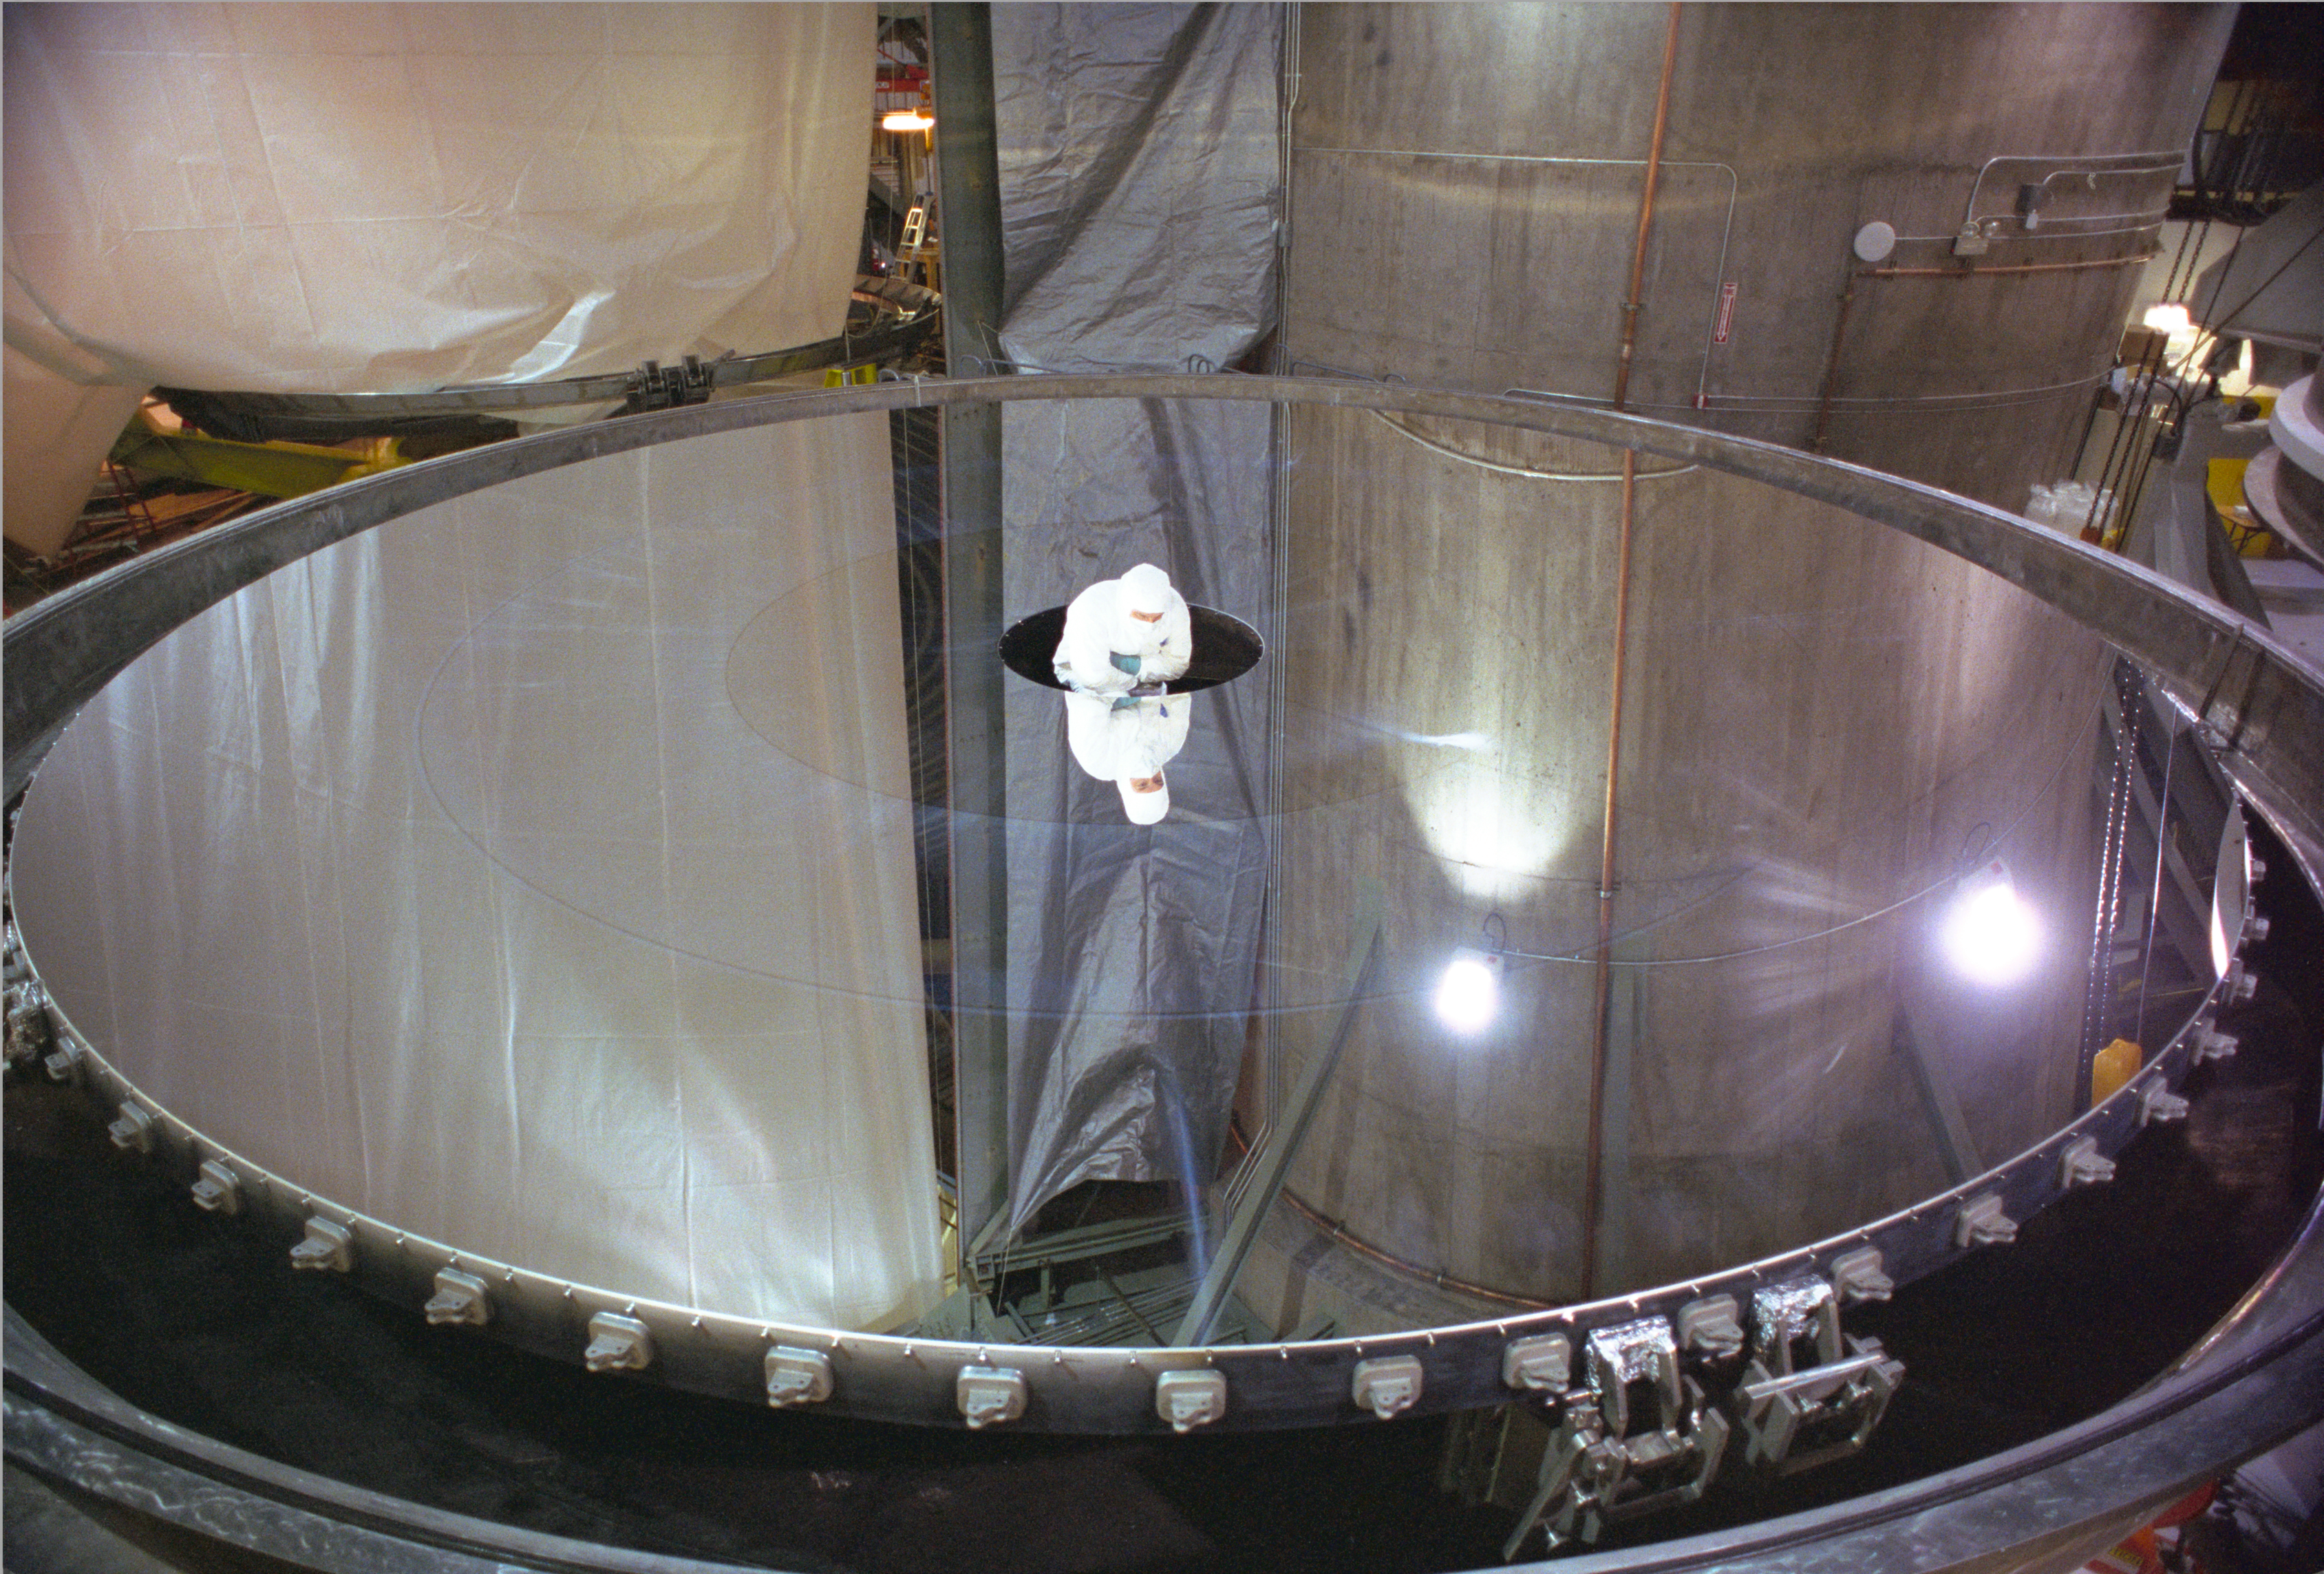

Gemini North M1 After 1st Coating

Mirror coating being inspected shortly after first aluminum coating of the Gemini North mirror in 1999.

Credit: International Gemini Observatory